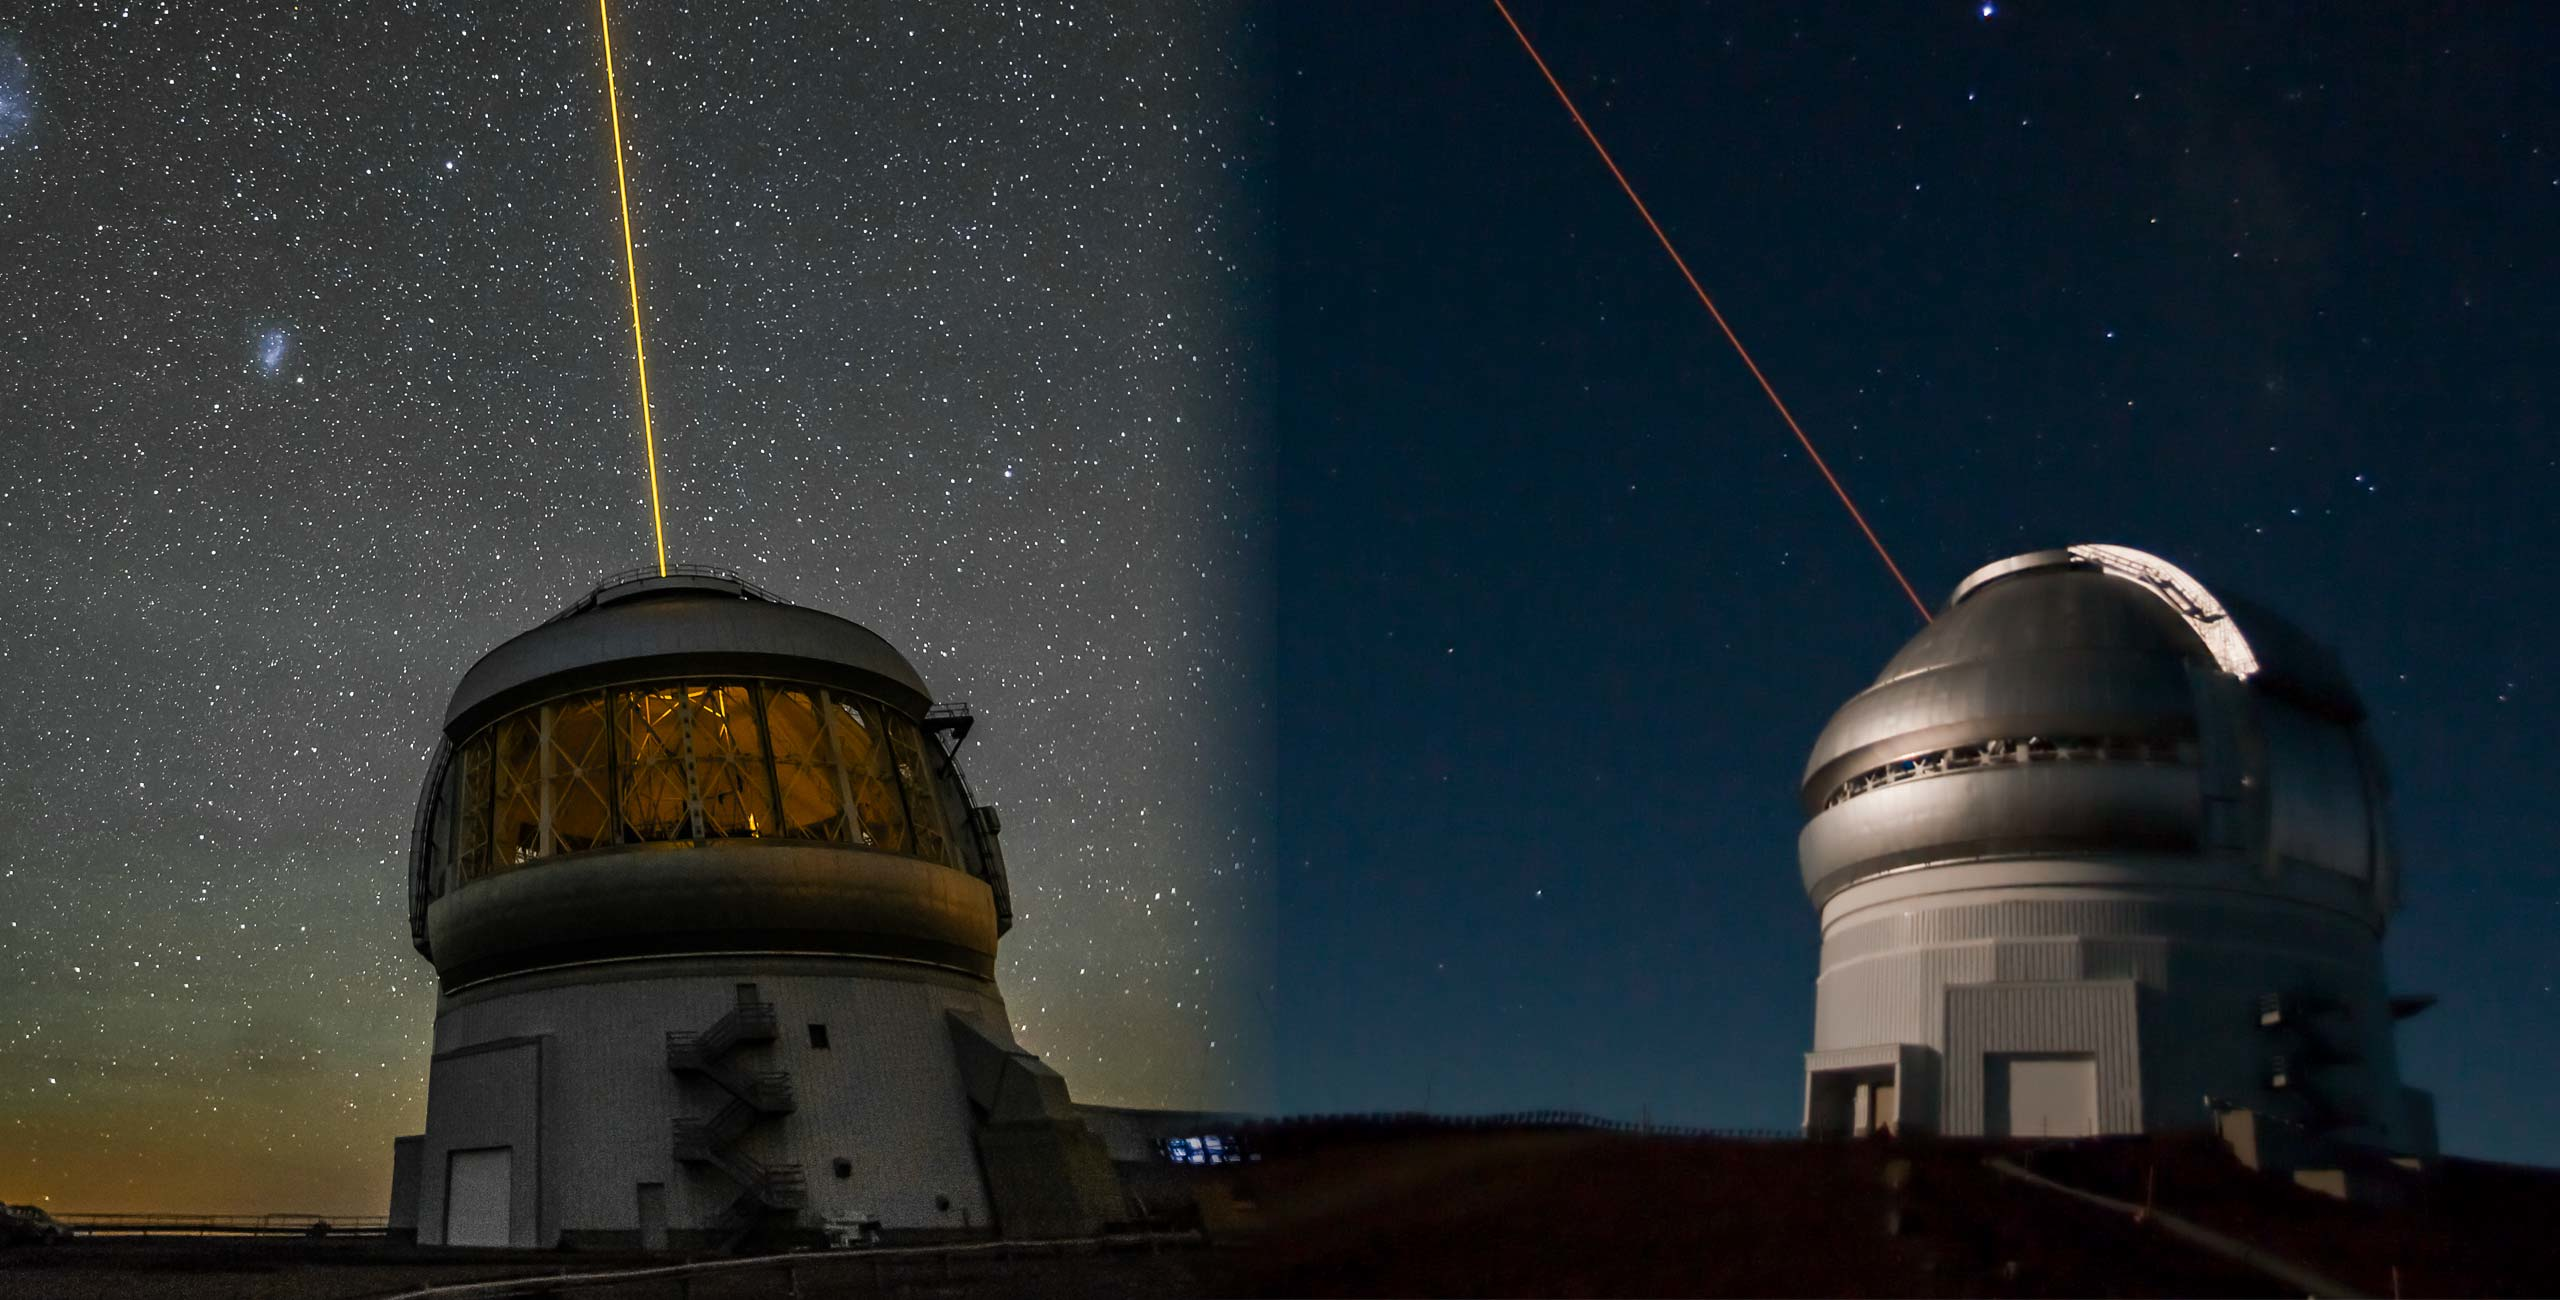

Gemini Montage

Gemini South on the summit of Cerro Pachón in Chile (left) and Gemini North on the summit of Maunakea in Hawai’i (right)

Credit: Gemini/NSF/AURA